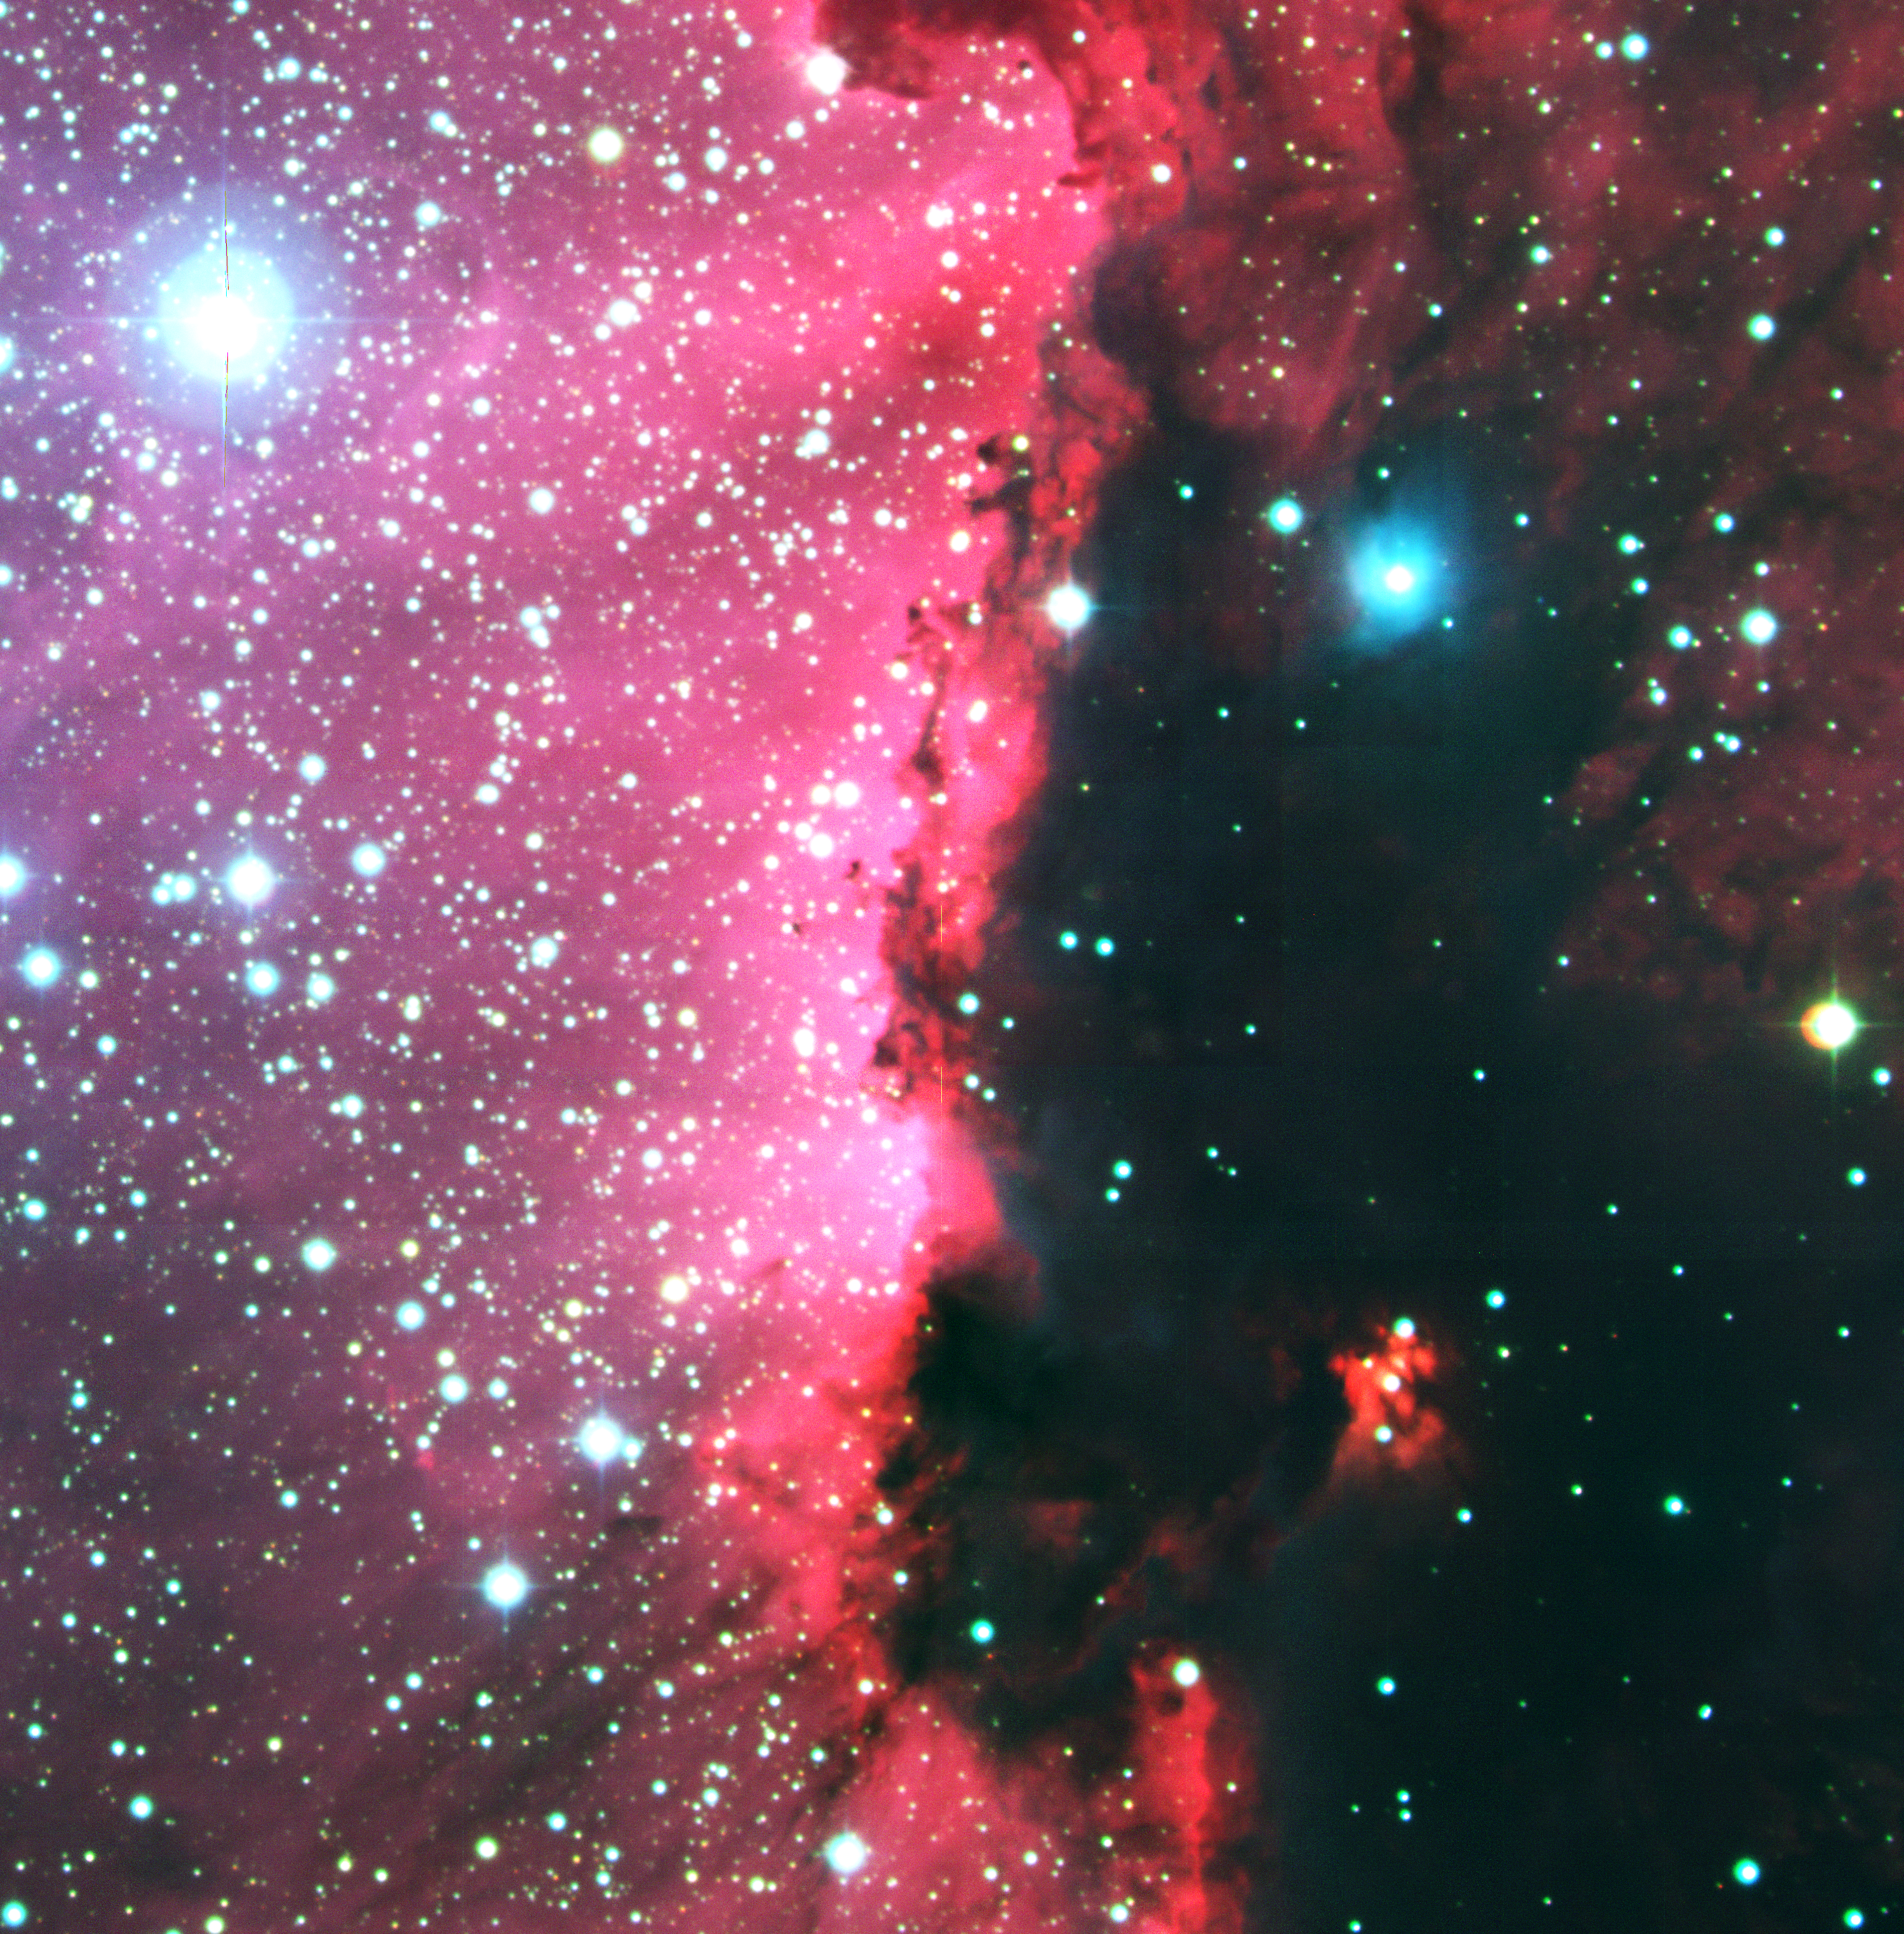

Detail of star-forming region RCW 108 in Ara

RCW 108 is a molecular cloud that is in the process of being destroyed by intense ultraviolet radiation from heavy and hot stars in the nearby stellar cluster NGC 6193, seen to the left in the photos. A series of images were obtained with the Wide Field Imager (WFI) of areas in the Milky Way band, including some in which interstellar nebulae of gas and dust are seen. Each frame records 8184 x 8196, or over 67 million, pixels in a sky field of 32 x 32 arcmin 2. The present photo shows a detail of the RCW 108 complex of bright and dark nebulae in the southern association Ara OB1, a star-forming region in the constellation Ara (the Altar), deep in the southern sky. This image retains the original pixel structure and image sharpness. It covers an area that corresponds to about 1/7 of the full WFI field.

This colour picture is a composite made from 12 separate images, obtained with the WFI on 27 March 1999. The blue component corresponds to the B filter, the green to the V filter, and the red to the H-alpha filter. The images in each filter are the composite of 4 individual frames obtained with the telescope pointing at slightly different positions on the sky, so that the parts of the sky falling in the gaps between the 8 individual 2k x 4k CCDs in any given frame are recorded on the others. The monochromatic images are then produced by superimposing the individual frames, correcting for the telescope offsets; this ensures that the complete field is well covered. This procedure is not simple, as the observing conditions may change slightly from exposure to exposure, resulting in small differences. Finally, the combined images in each filter are aligned and colour-coded to produce the colour picture.

For the processing of this large photo (8k x 8k; 256 Mbytes), a minimum of contrast correction was made and very faint lines may still be perceived in some places where the individual frames were joined. It may also be noted that there is a slight misalignment of the individual colours in stellar images at the extreme corners of the large field. This is due to the effect of differential atmospheric refraction, i.e. light rays of different colours are bent differently in air.

The exposure time was 300 sec for each frame in H-alpha, and 60 sec in B and V. East is to the left and North to the top.

Credit: ESO